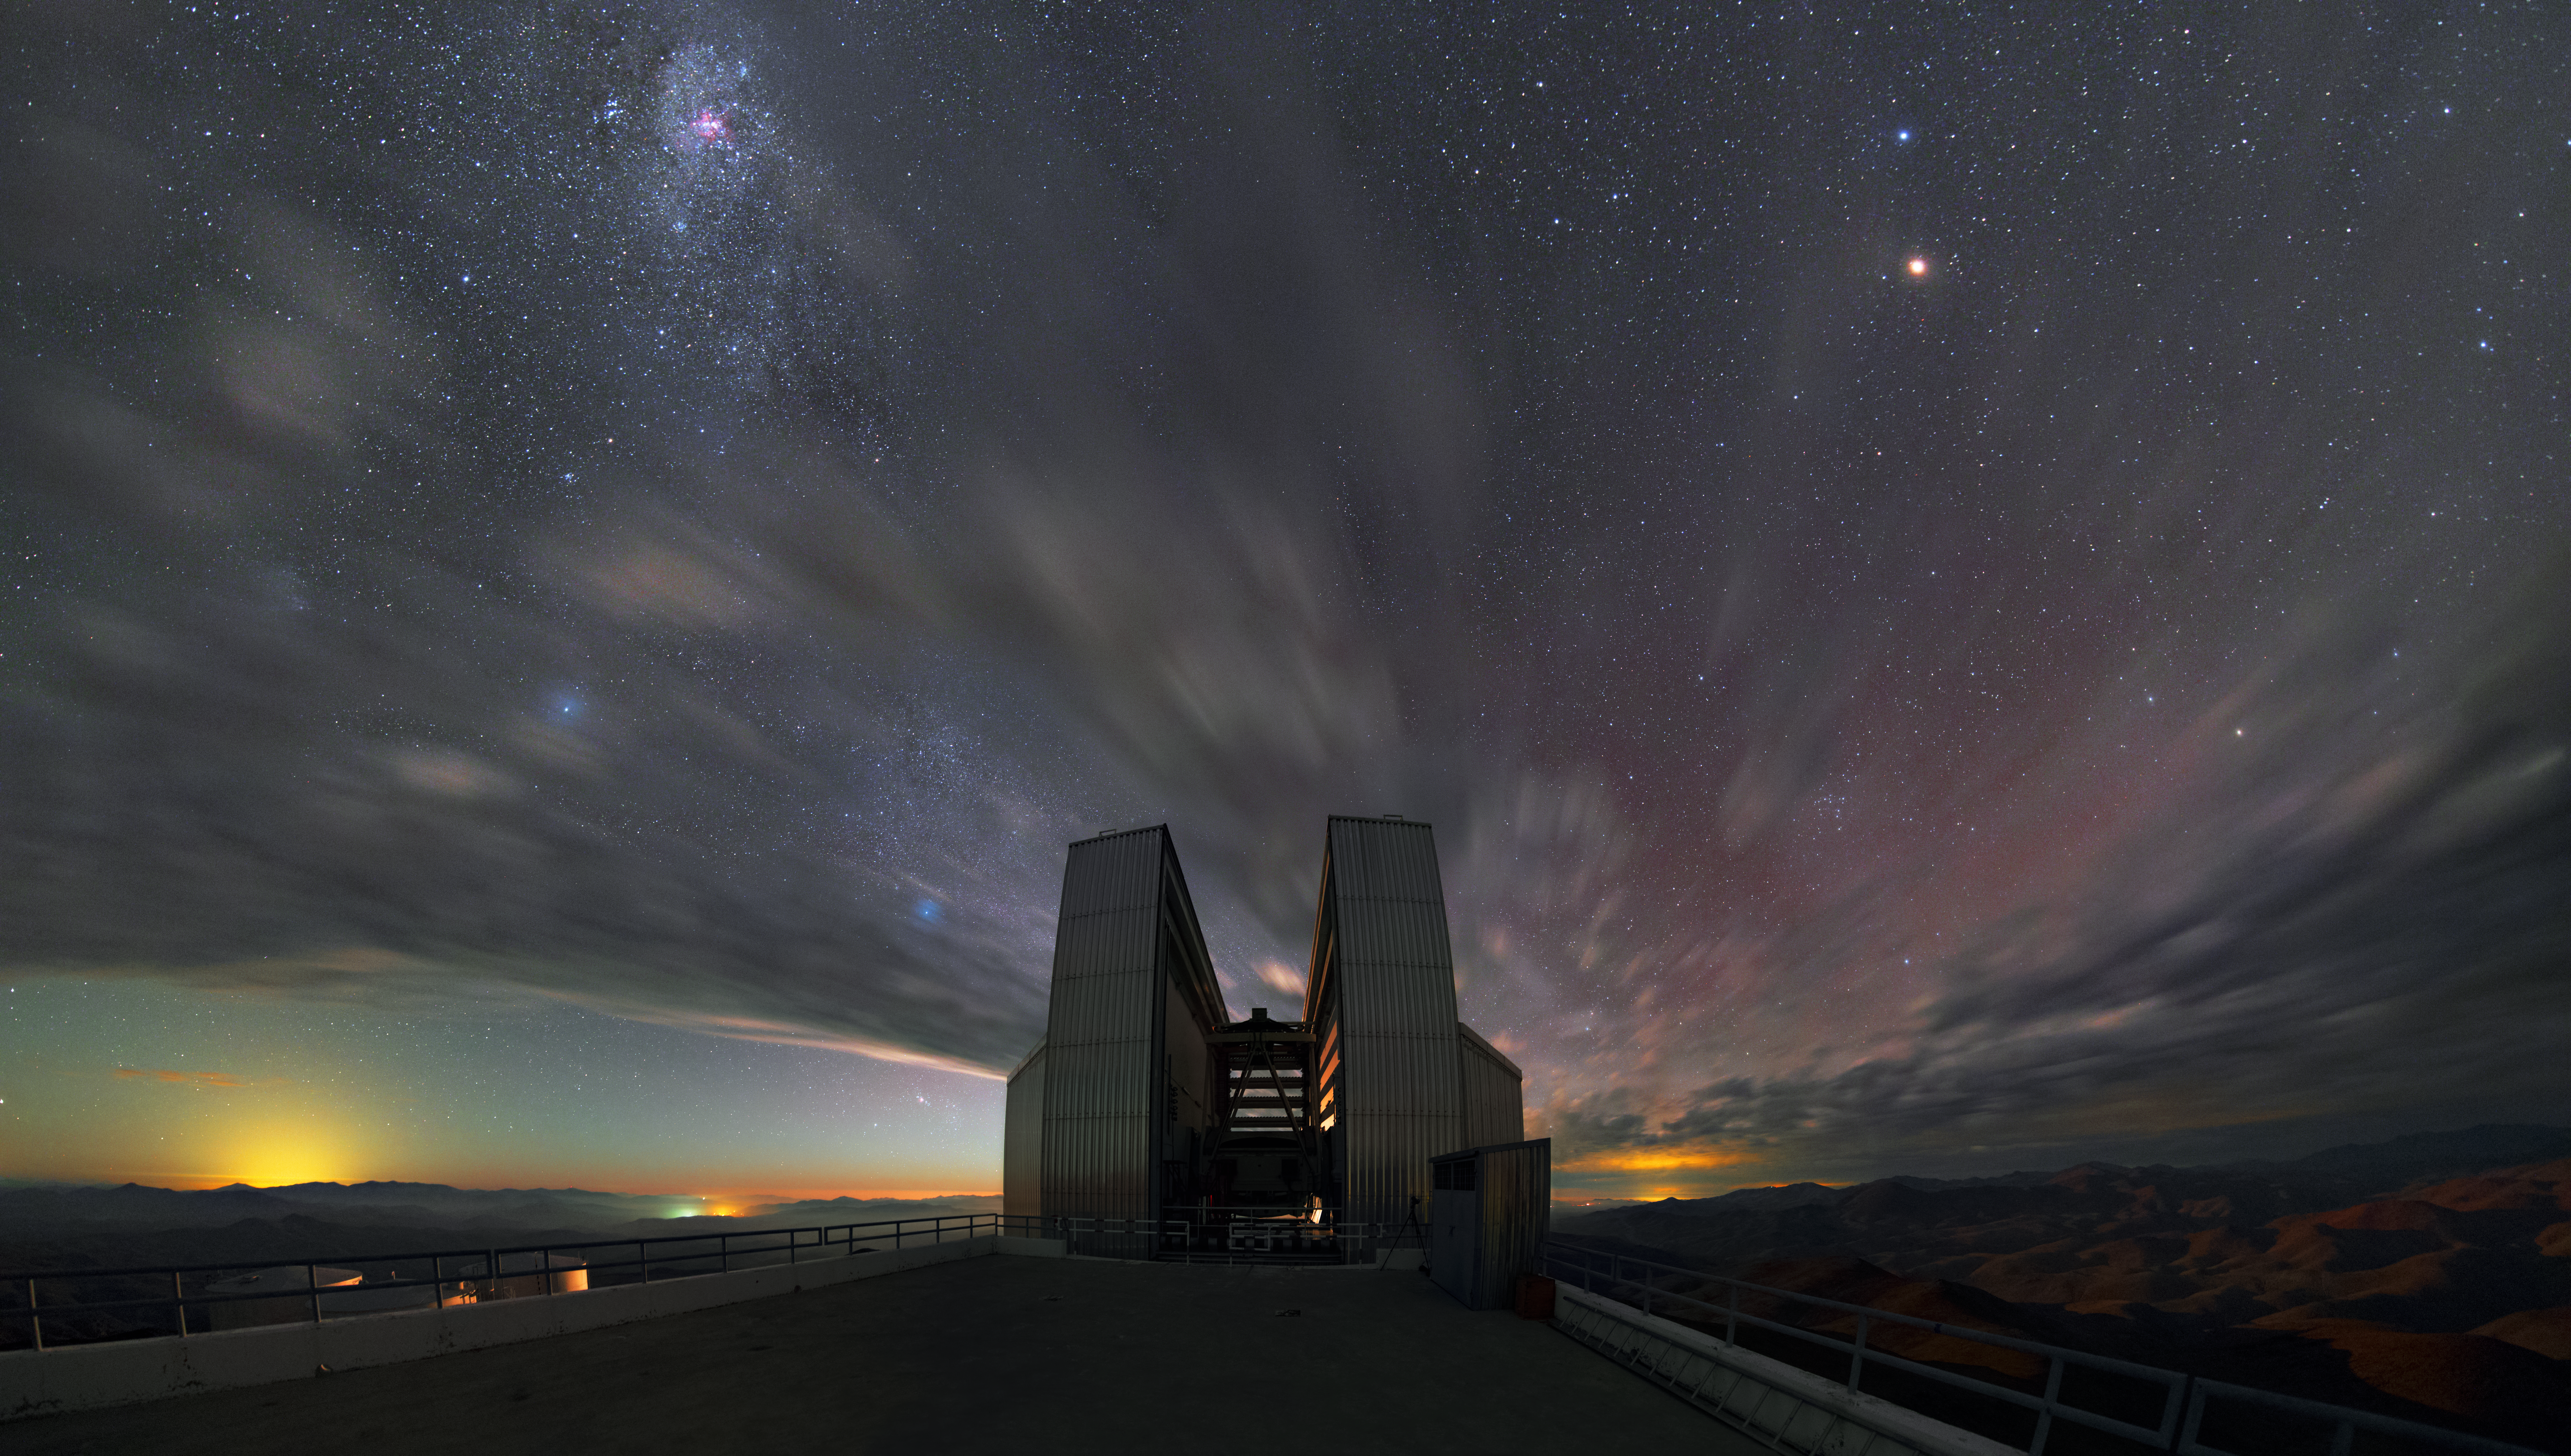

Clouds over the NTT

Clouds over the New Technology Telescope (NTT), quite a dramatic shot on the rare occasion at the site.

Credit: Y. Beletsky (LCO)/ESO